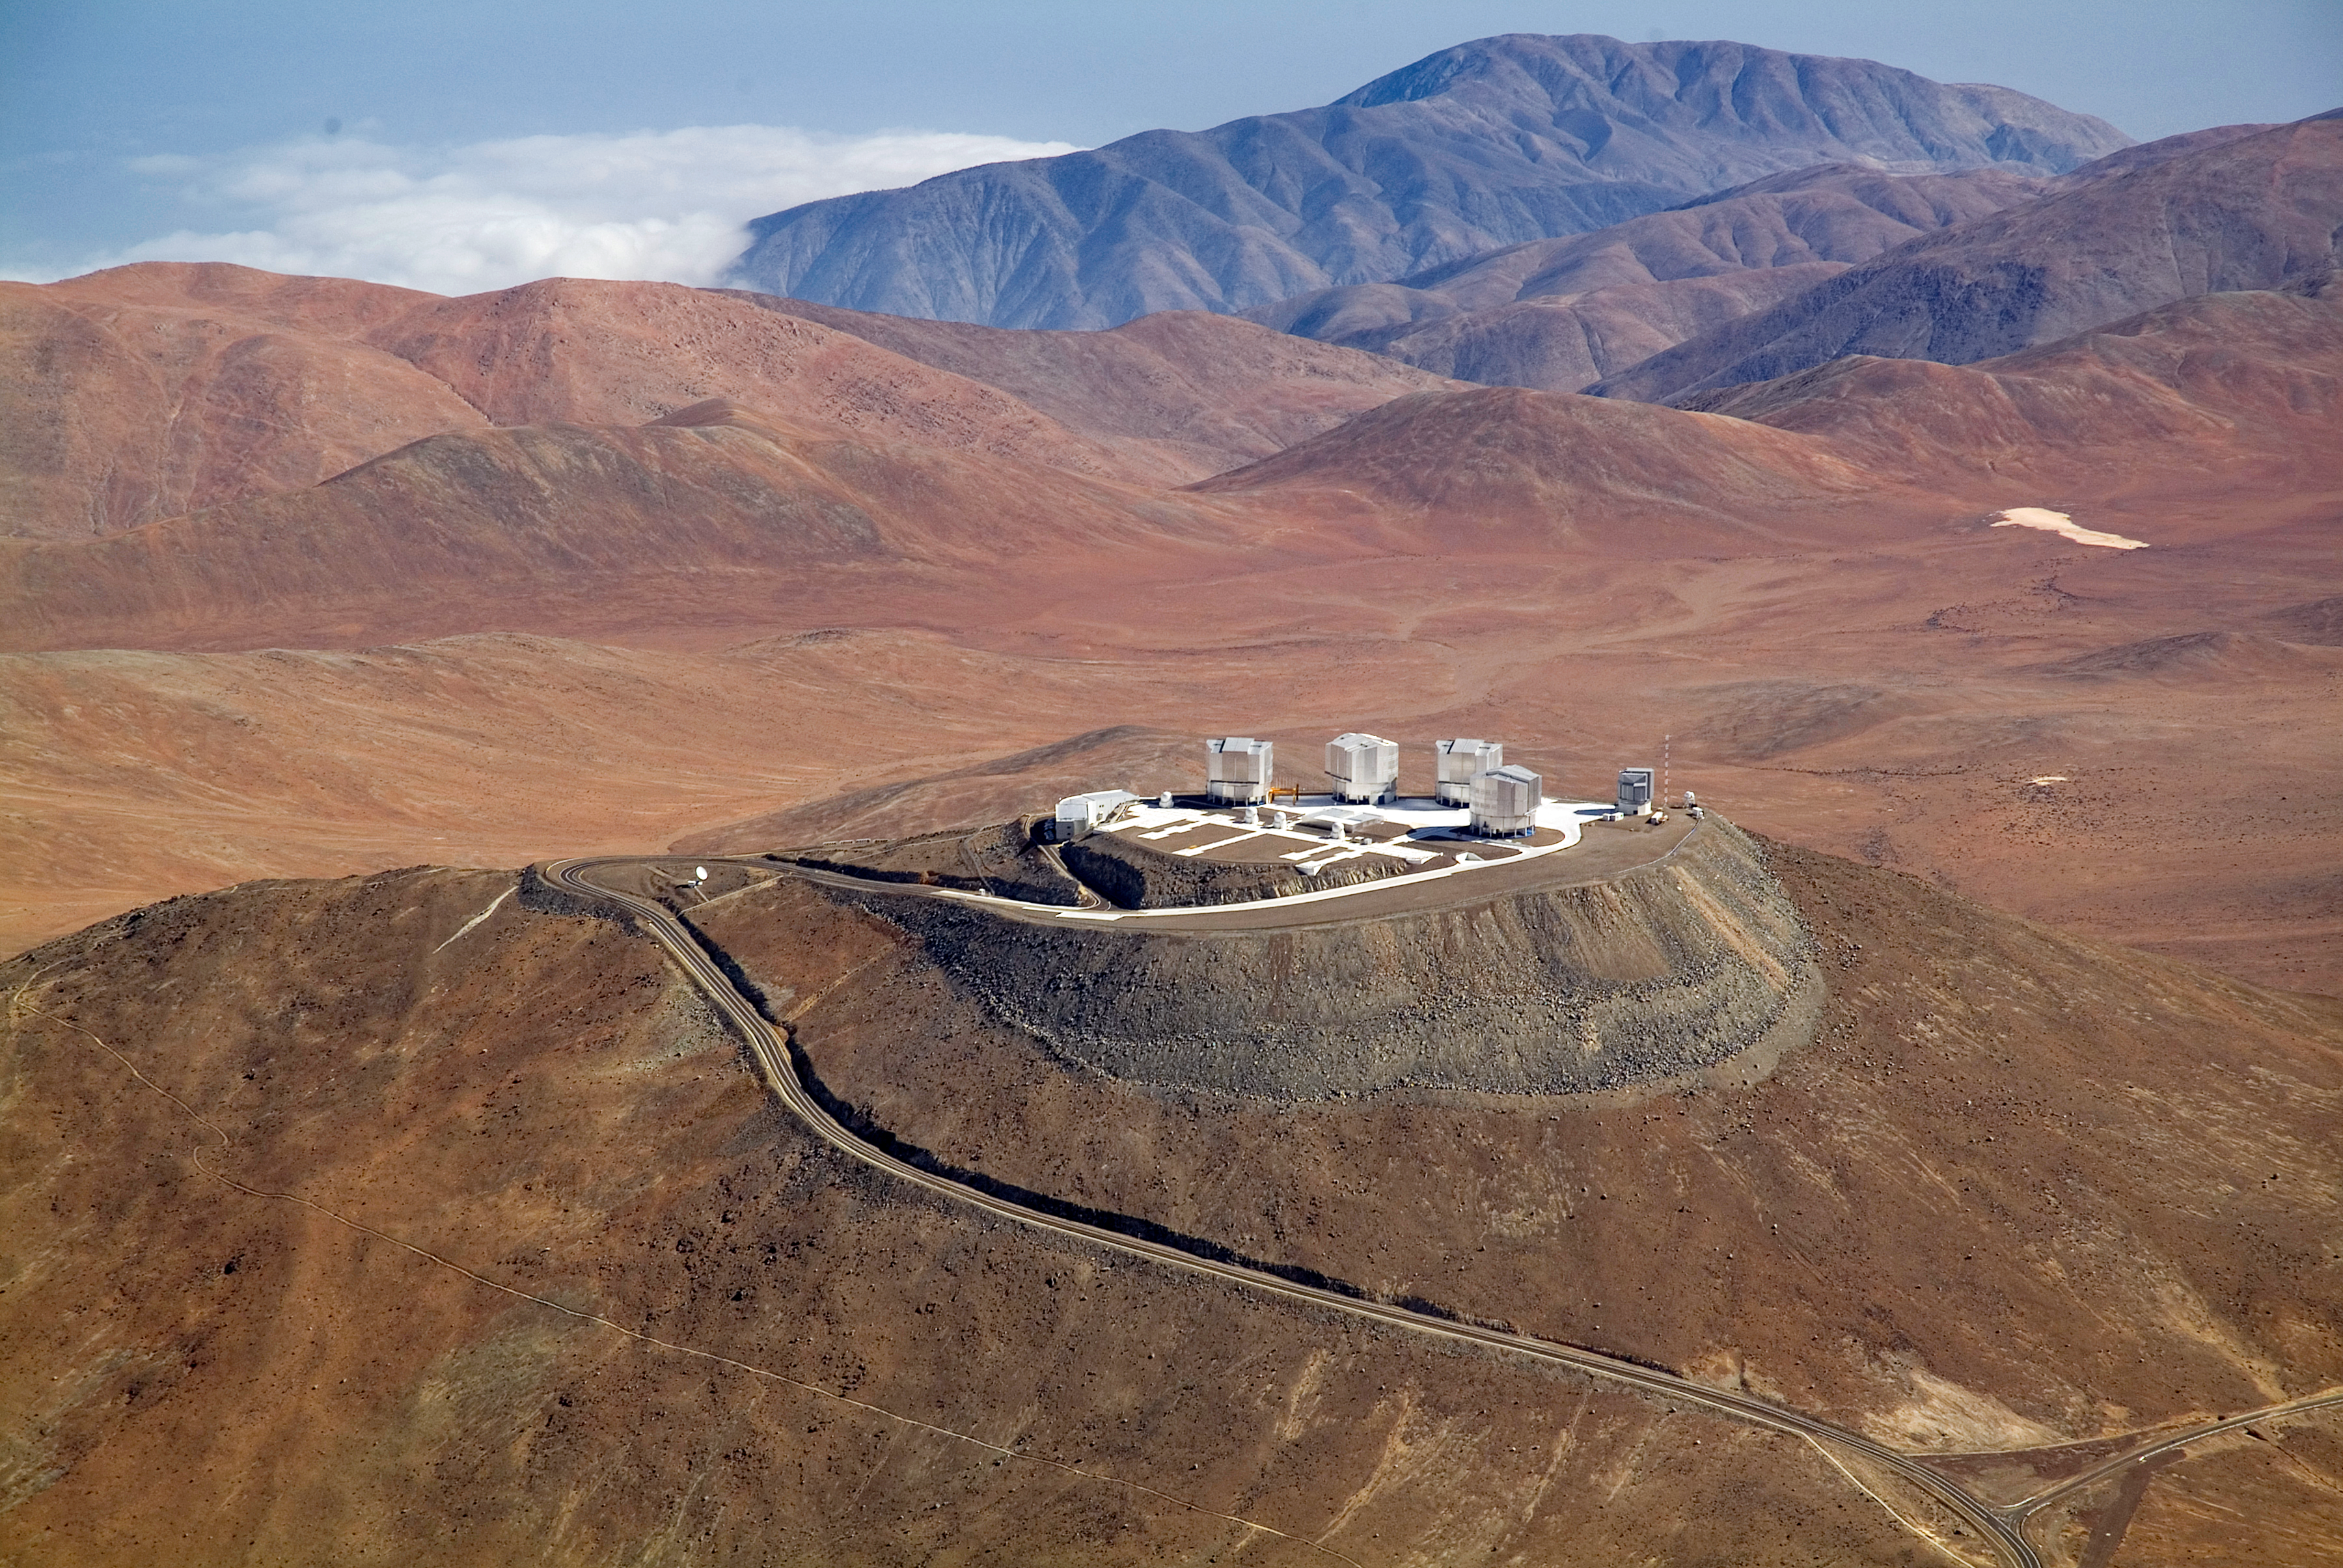

Aerial view of Cerro Paranal

A spectacular aerial view of the ESO Very Large Telescope (VLT) platform, atop Cerro Paranal, in the Chilean Atacama Desert. The VLT consists of an array of four giant 8.2-metre Unit Telescopes (UTs), that can observe together or individually, and four 1.8-metre Auxiliary Telescopes (ATs) dedicated to interferometry. UTs and ATs are visible in the picture. On the right side of the platform is the 2.6-metre VLT Survey Telescope (VST), while on the left edge the Control Building, where astronomers operate the telescopes during the night, is partially visible. The Paranal Observatory is located at 2600 metres altitude, in the Taltal district, some 120 km south of Antofagasta, in the II Region of Chile. In the background, at the upper edge of the image, is the Pacific Ocean, only 12 km west from the observatory and typically covered by clouds. This is due to the fact that the cold oceanic stream keeps the thermal inversion layer very low, guaranteeing exceptional conditions for ground-based astronomy.

Credit: J.L. Dauvergne & G. Hüdepohl (atacamaphoto.com)/ESO